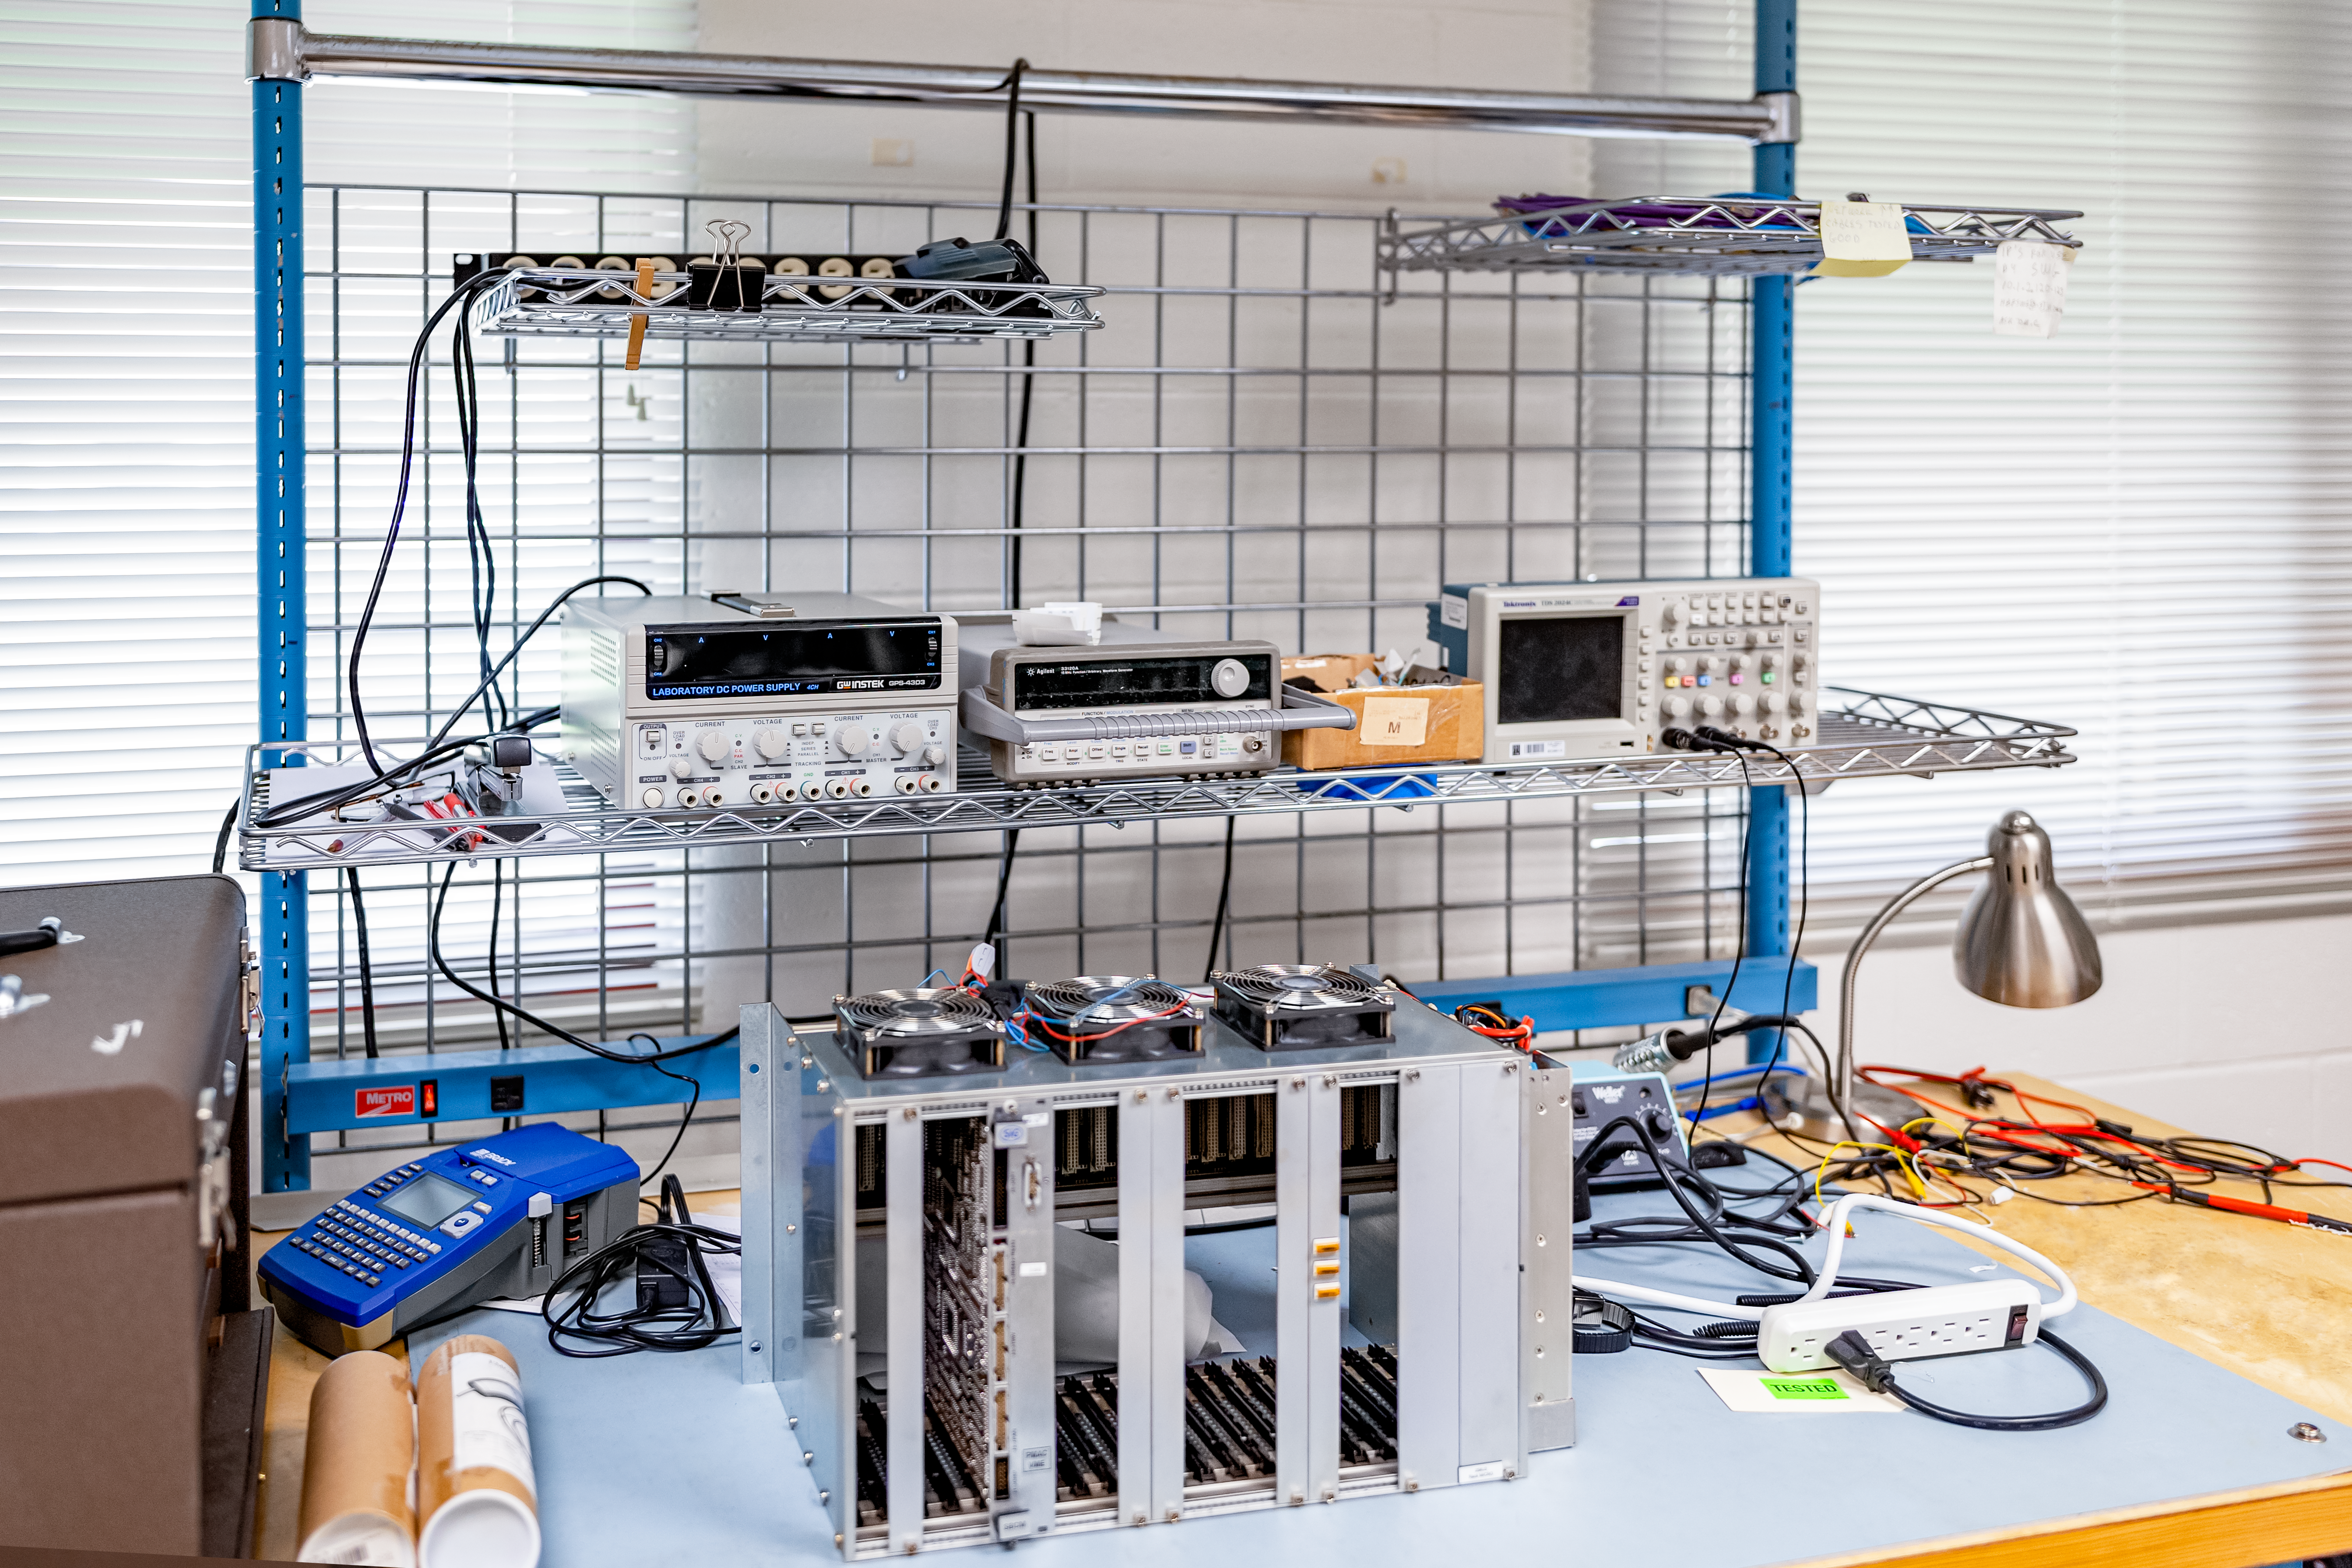

Hilo Instrument Lab

The Gemini North Hilo Base Instrument lab in Hilo, HI.

Credit: NOIRLab/AURA/NSF/ T. Slovinský